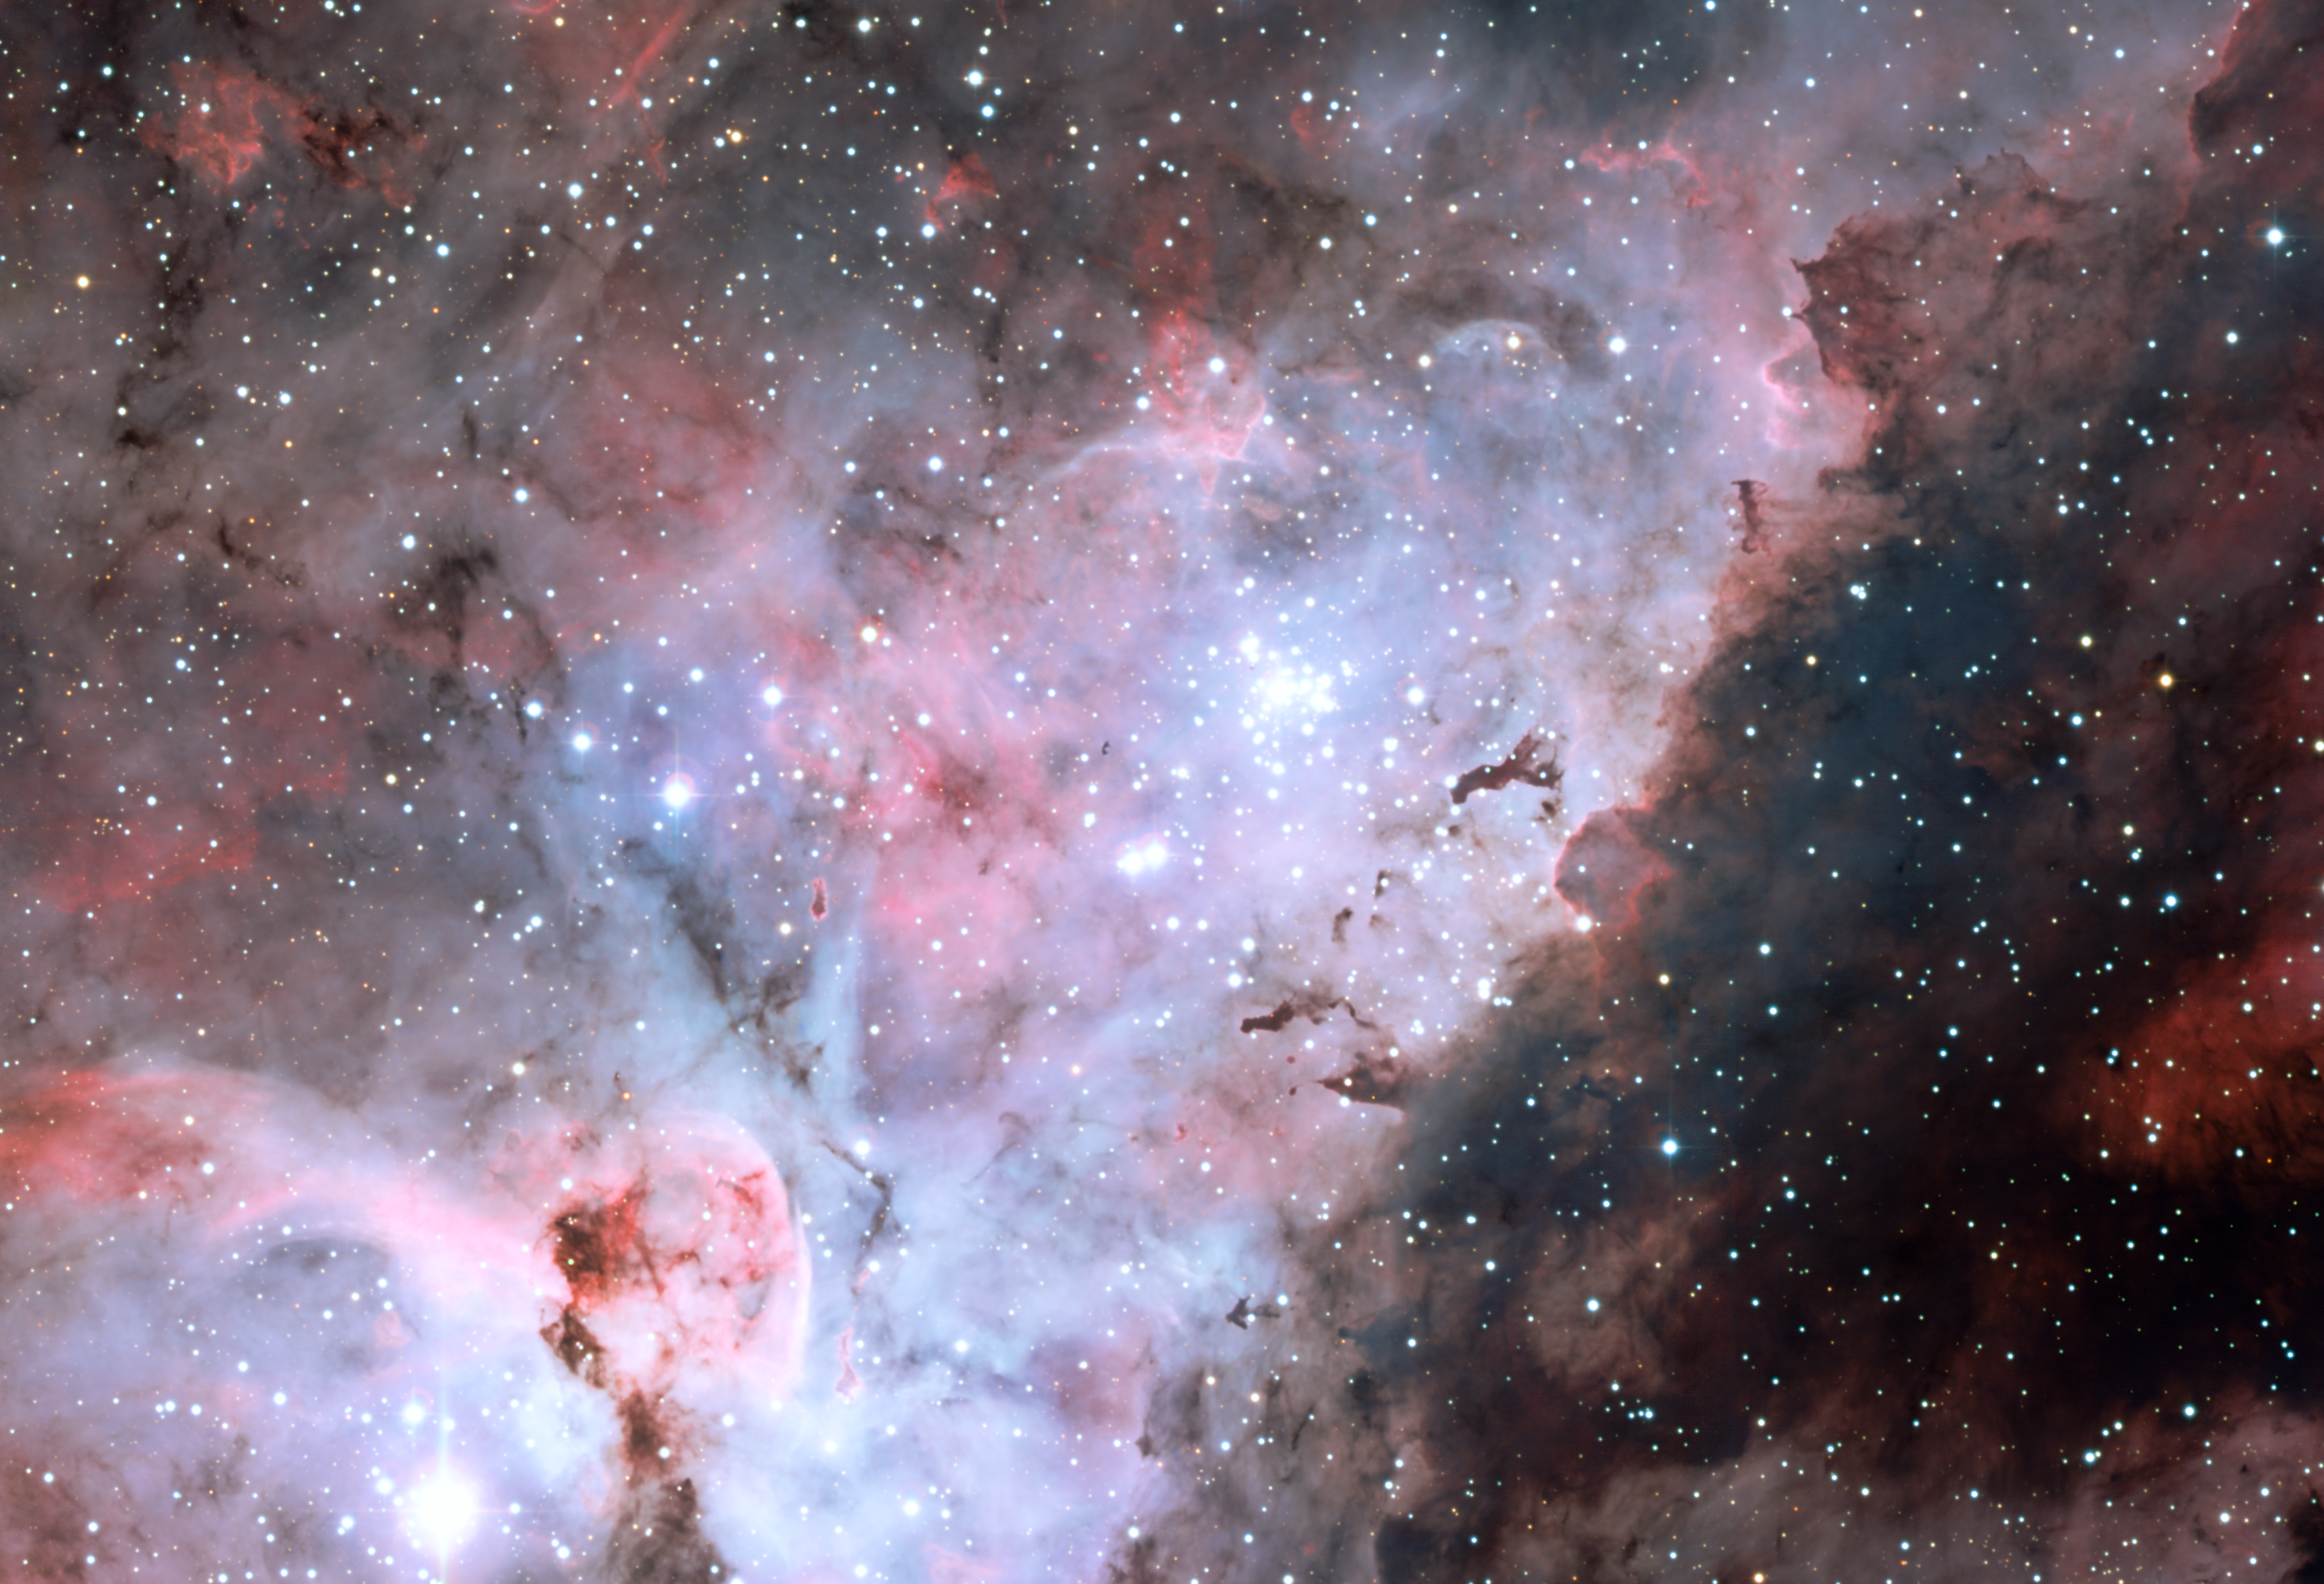

The Carina Nebula

Colour-composite image of the Carina Nebula, revealing exquisite details in the stars and dust of the region. Several well known astronomical objects can be seen in this wide field image : to the bottom left of the image is one of the most impressive binary stars in the Universe, Eta Carinae, with the famous Keyhole Nebula just adjacent to the star. The collection of very bright, young stars above and to the right of Eta Carinae is the open star cluster Trumpler 14. A second open star cluster, Collinder 228 is also seen in the image, just below Eta Carinae. The Carina Nebula also bears the NGC 3372 designation. On this image, North is up and East is to the left. The field of view is 0.55 x 0.55 degrees, covering a 72 x 72 light-year region at the distance of the nebula.

Credit: ESO